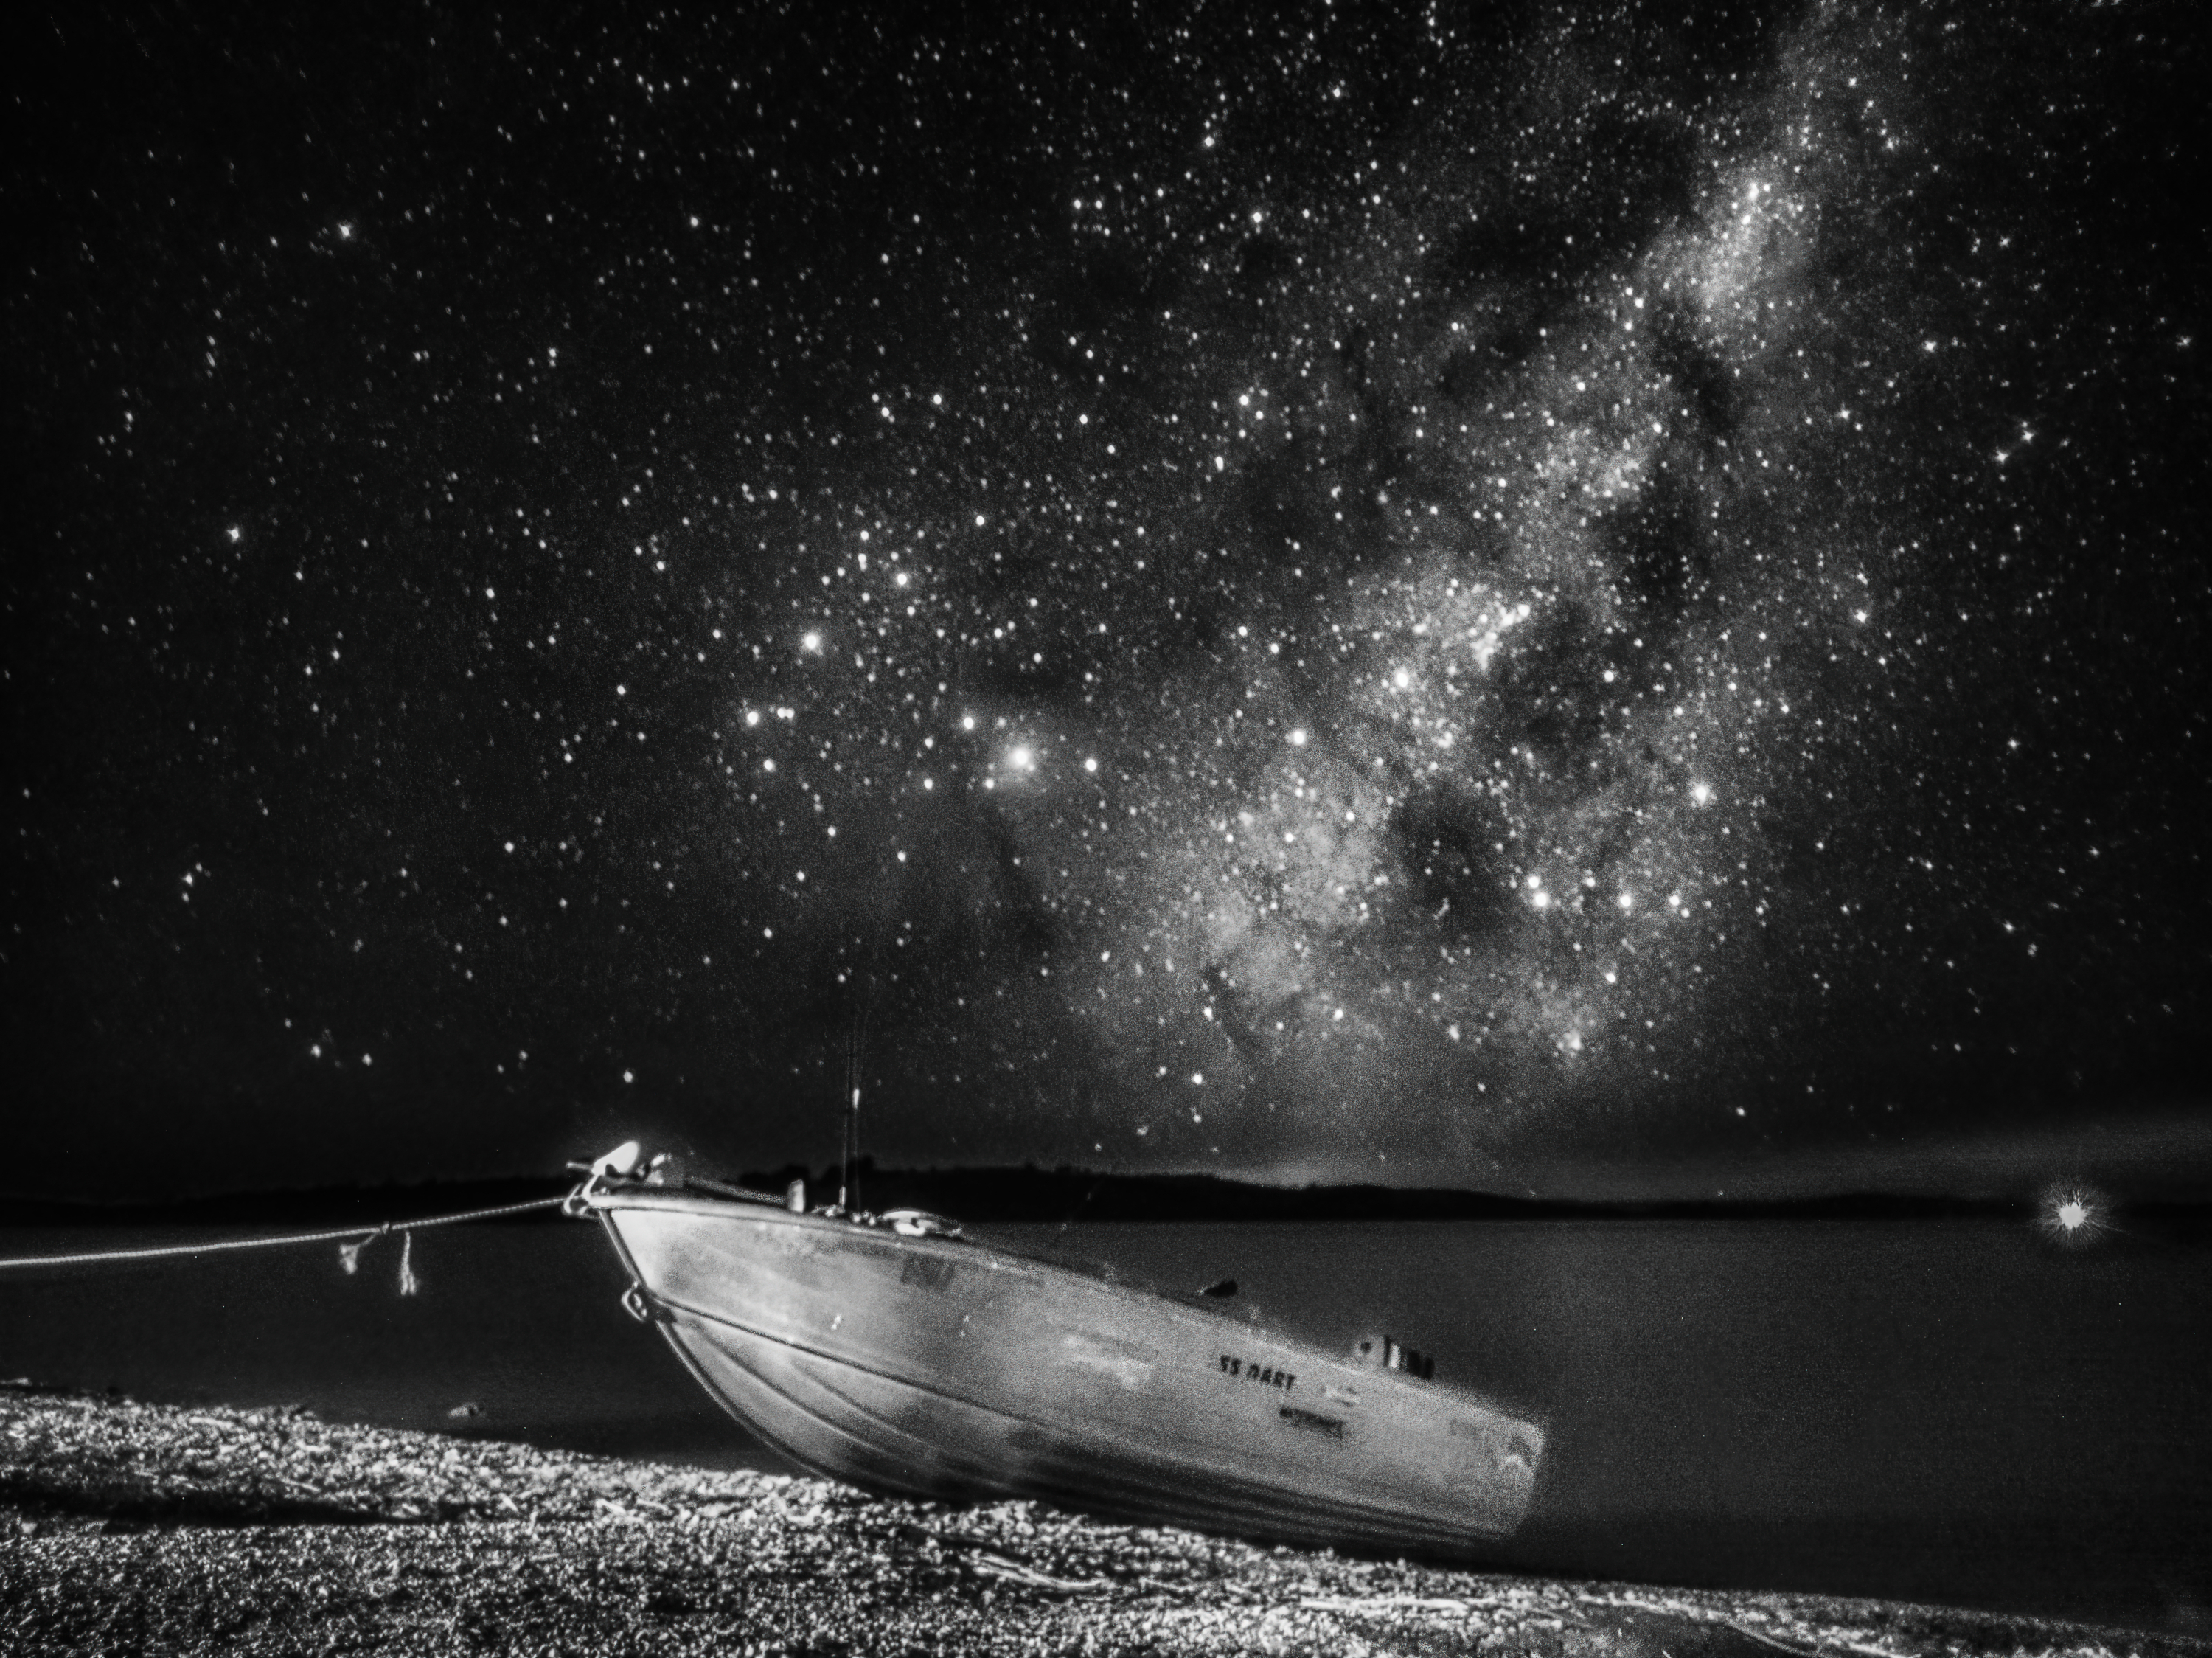

Sailing the Celestial Seas

Photographer: Lucy Yunxi Hu
Country: China

In this black and white snapshot taken in April 2022 with a smartphone, a solitary boat rests on the shores of Lake Eucumbene, Australia, framed by the brilliant display of stars comprising the Milky Way. The prominent glow of the Galactic centre stands out against the night sky, its intricate patterns of stars and nebulae casting a striking contrast. Each shimmering dot represents a distant sun, possibly orbited by uncharted planets, underscoring the vastness and complexity of our sprawling home galaxy. The photograph receives an honourable mention in the category of Still images taken exclusively with smartphones/mobile devices.

Also see image in Zenodo: https://doi.org/10.5281/zenodo.10359744

Credit: Lucy Yunxi Hu/IAU OAE (CC BY 4.0)